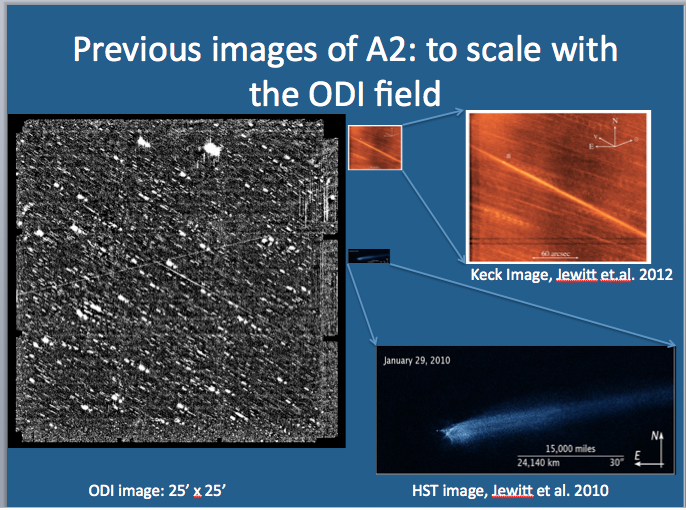

New Camera at WIYN images an Asteroid with a Long Tail

Credit: NOIRLab